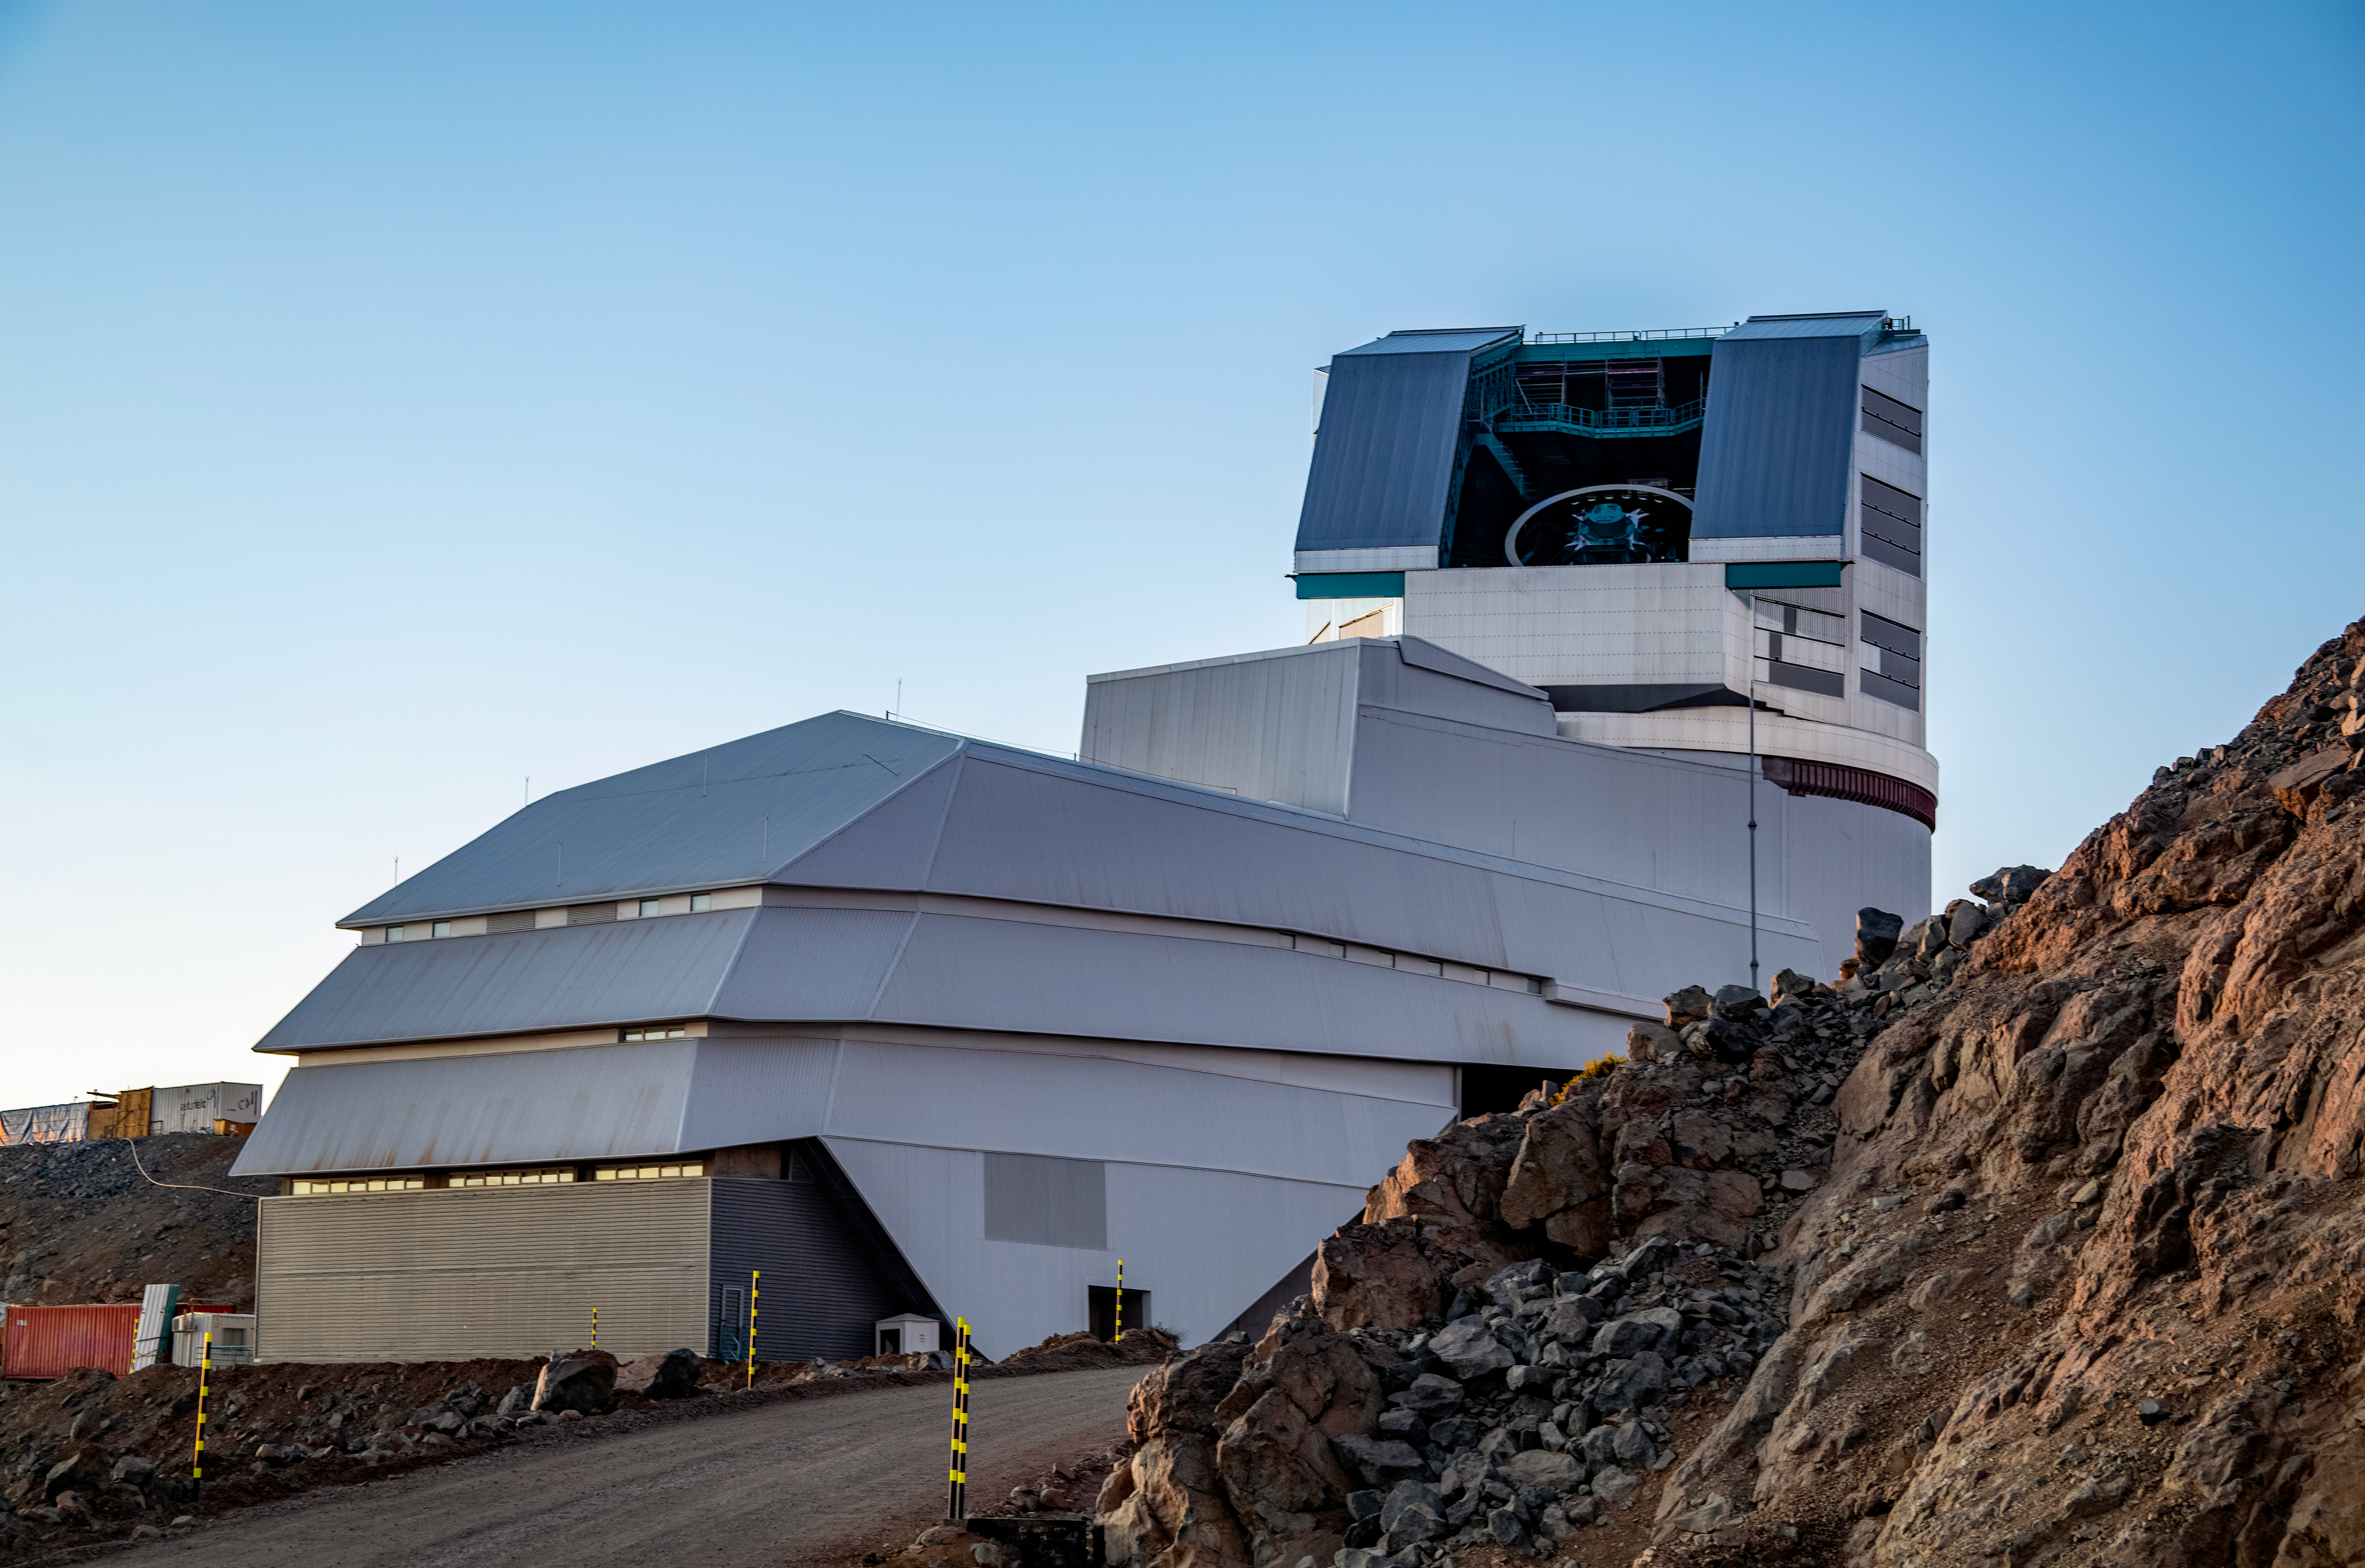

Rubin Observatory's Open Dome

A close up of the NSF–DOE Vera C. Rubin Observatory with its dome open.

Credit: RubinObs/NOIRLab/SLAC/NSF/DOE/AURA/B. Stalder